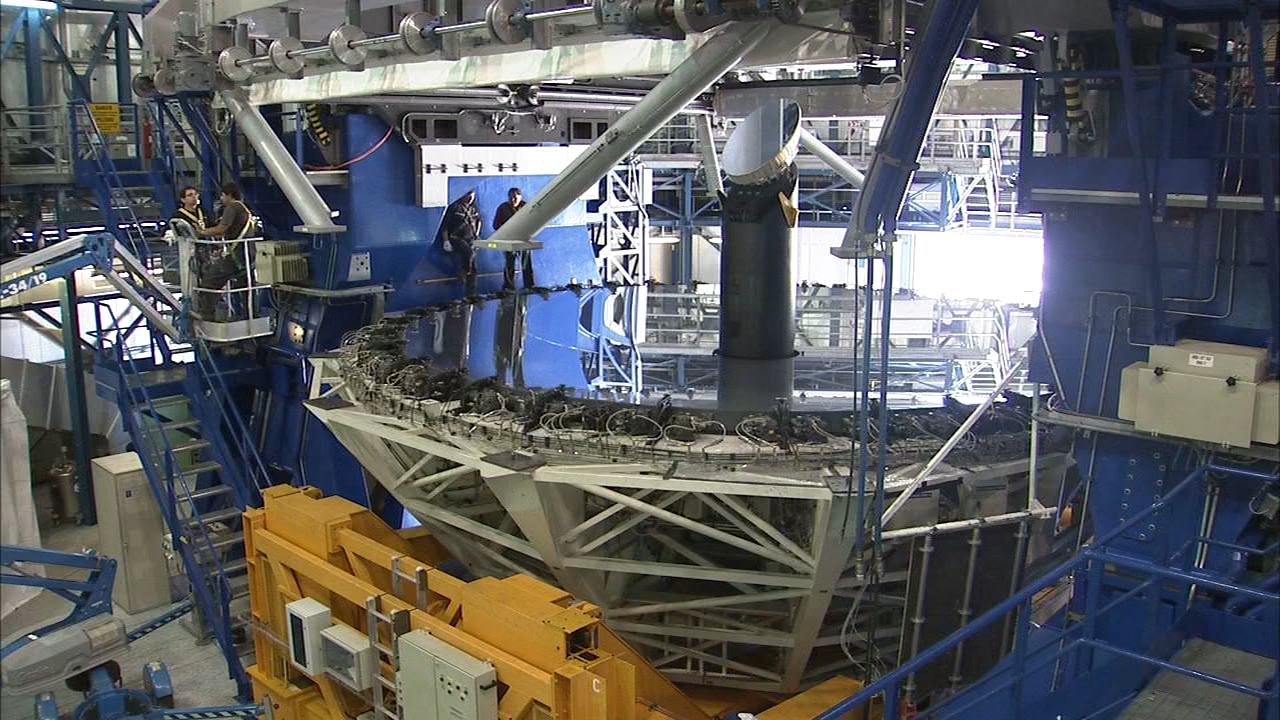

VLT mirror

A main Unit Telescope mirror of the Very Large Telescope (VLT) at ESO's Cerro Paranal observing site. Located in the Atacama Desert of Chile, the site is over 2600 metres above sea level, providing incredibly dry, dark viewing conditions. The VLT is the world’s most advanced optical instrument, consisting of four Unit Telescopes with main mirrors 8.2-m in diameter and four movable 1.8-m diameter Auxiliary Telescopes. The telescopes can work together, in groups of two or three, to form a giant interferometer, allowing astronomers to see details up to 25 times finer than with the individual telescopes.

Credit: ESO